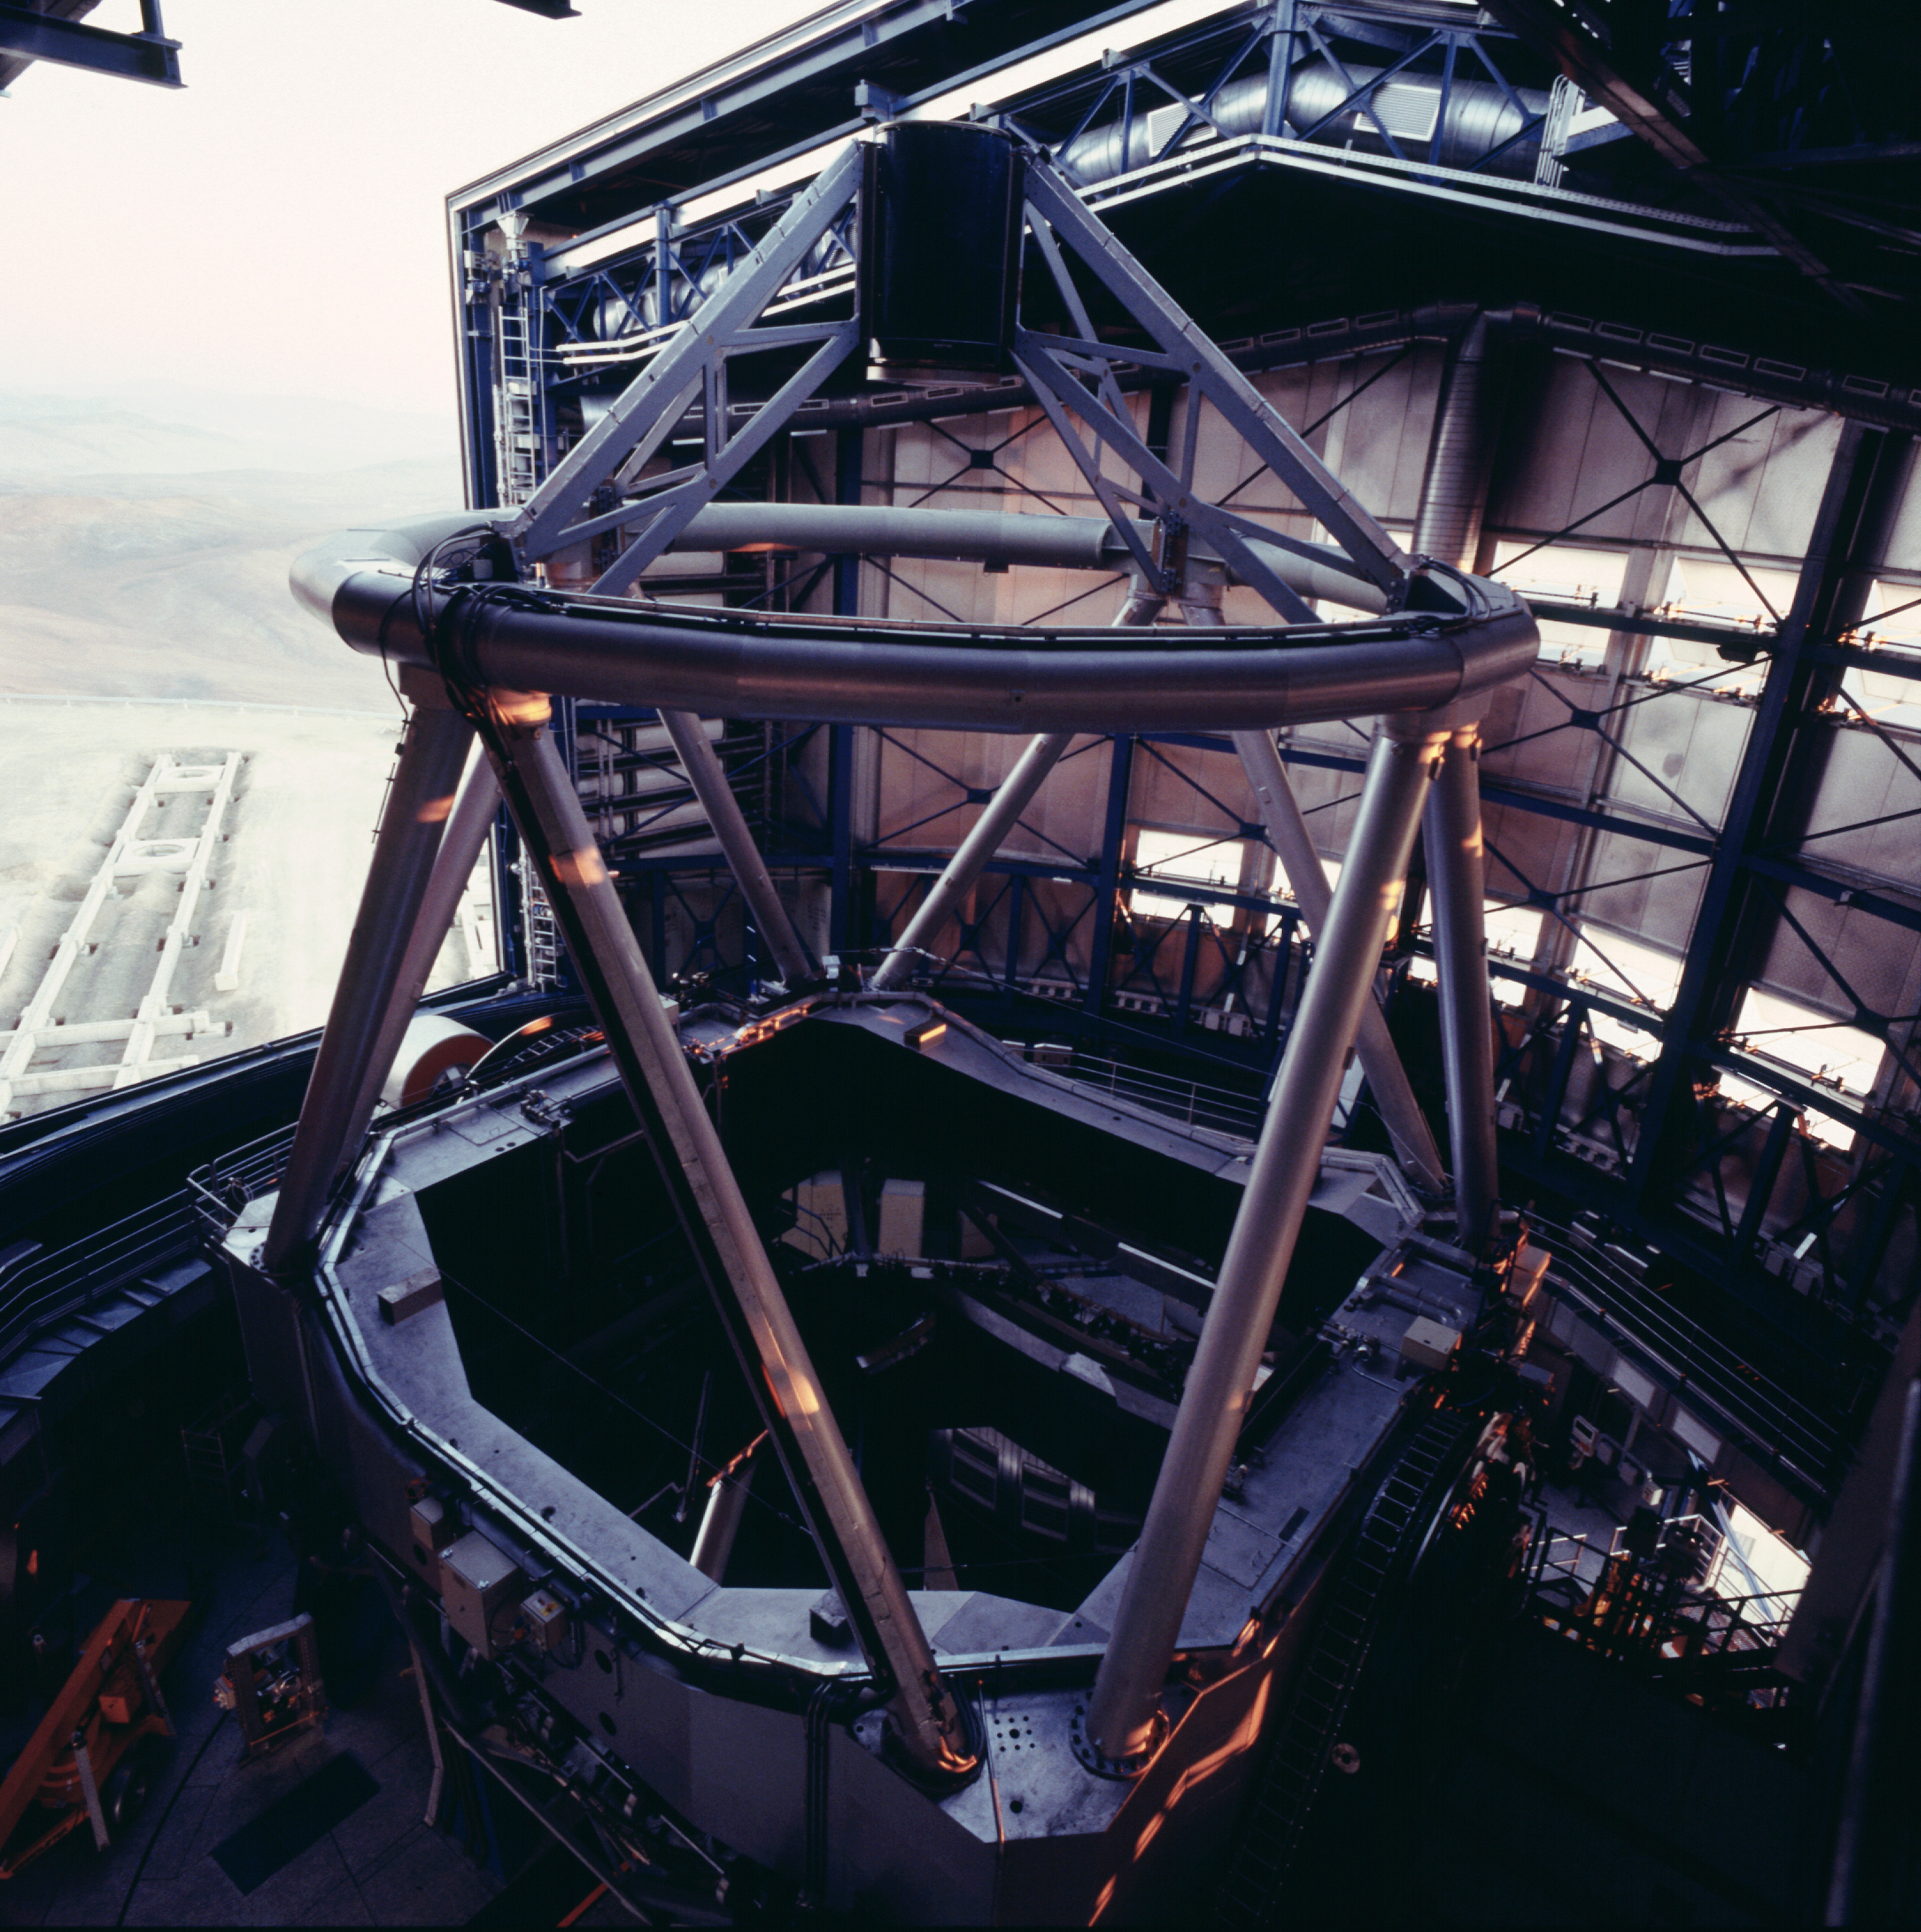

VLT first unit telescope ANTU

The first of the four unit telescopes of the VLT, ANTU during the evening start-up sequence. The last rays of the sun illuminate part of the mechanical structure. (Photo obtained on March 18, 2000).

Astronomical observations begin soon after sunset at Paranal.

Normally, they start with a series of test and calibration exposures that serve to determine the exact status of the various instruments, e.g., in terms of sensitivity at different wavelengths.

Some of these exposures are performed on a white target on the inside of the telescope enclosure, others are made on the sky, as it gets progressively darker.

If they are included in a programme, observations of comparatively bright objects may be carried out while the sky is still relatively bright. However, those of the faintest objects must wait until the period of "astronomical twilight" is over, i.e., when the Sun is at least 18° below the horizon.

Credit: ESO